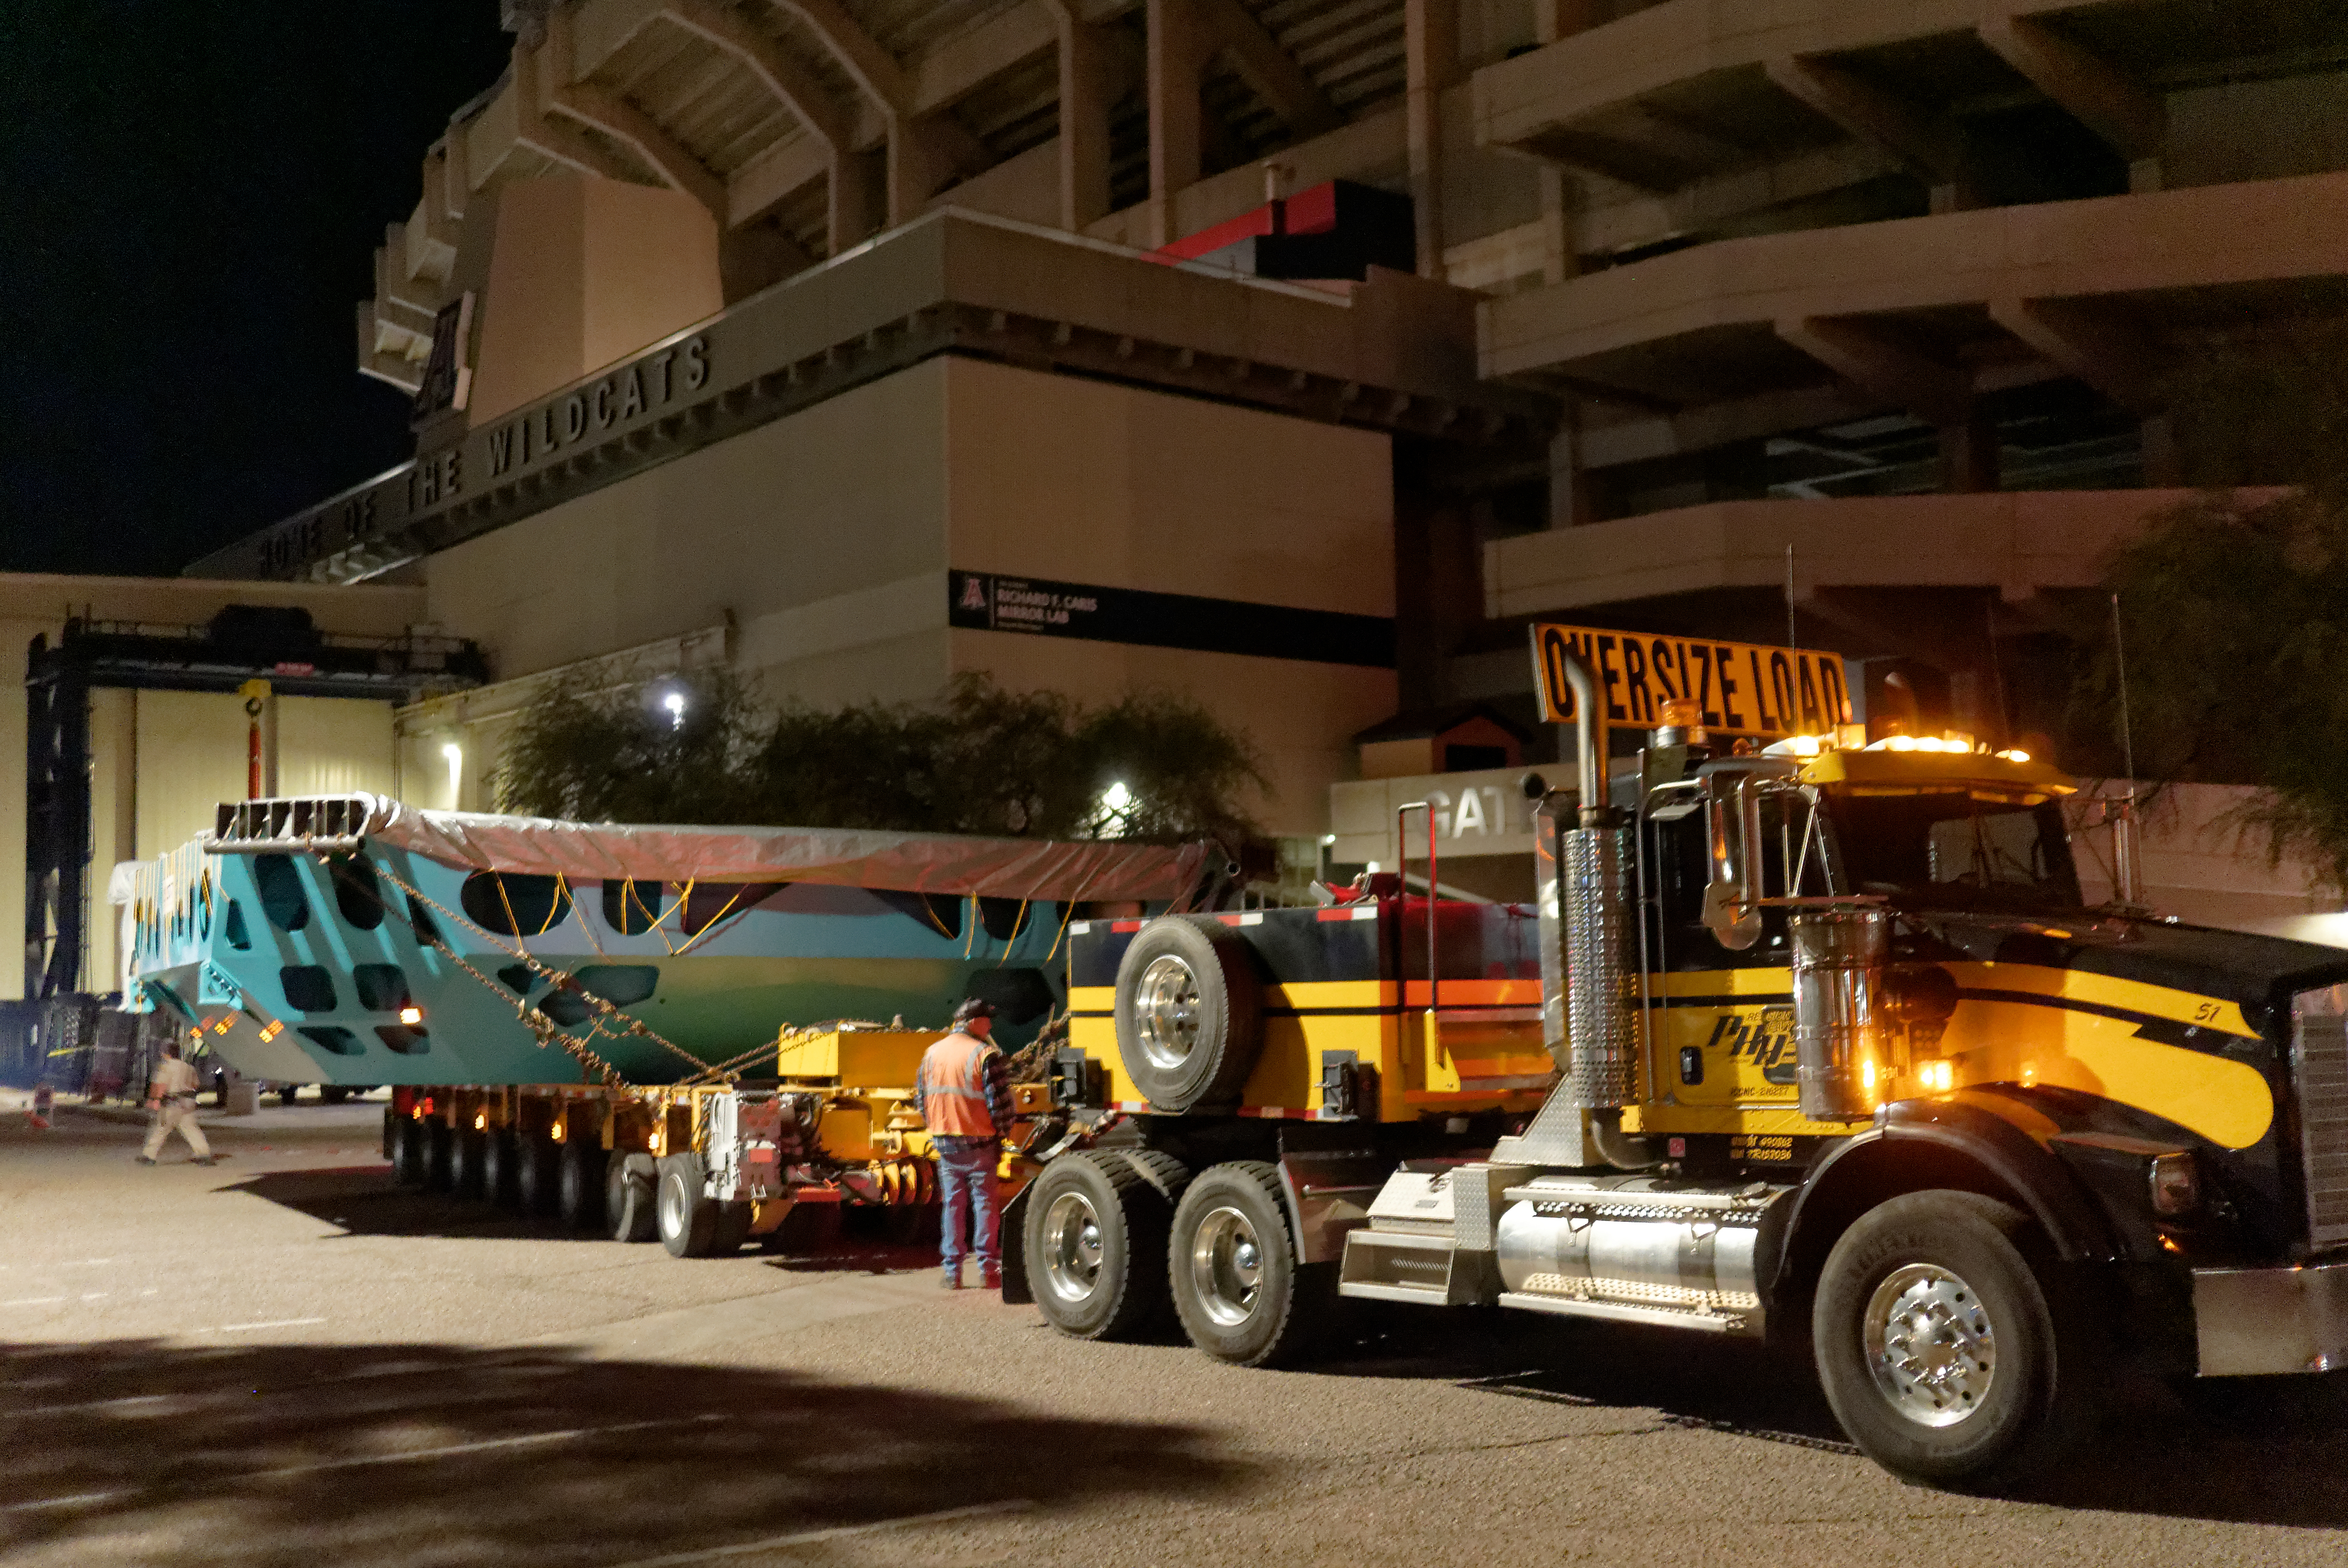

M1M3 Cell Move CAID to Mirror Lab

Early in the morning on October 10, 2018, the Primary/Tertiary Mirror (M1M3) Cell (the steel structure that supports the mirror) was moved from CAID Industries, where it was manufactured, to the Richard F. Caris Mirror Lab on the University of Arizona campus. At the Mirror Lab it will be integrated with the M1M3 mirror, which is scheduled to be removed from storage and delivered to the Mirror Lab next week.

Credit: Rubin Observatory/NSF/AURA